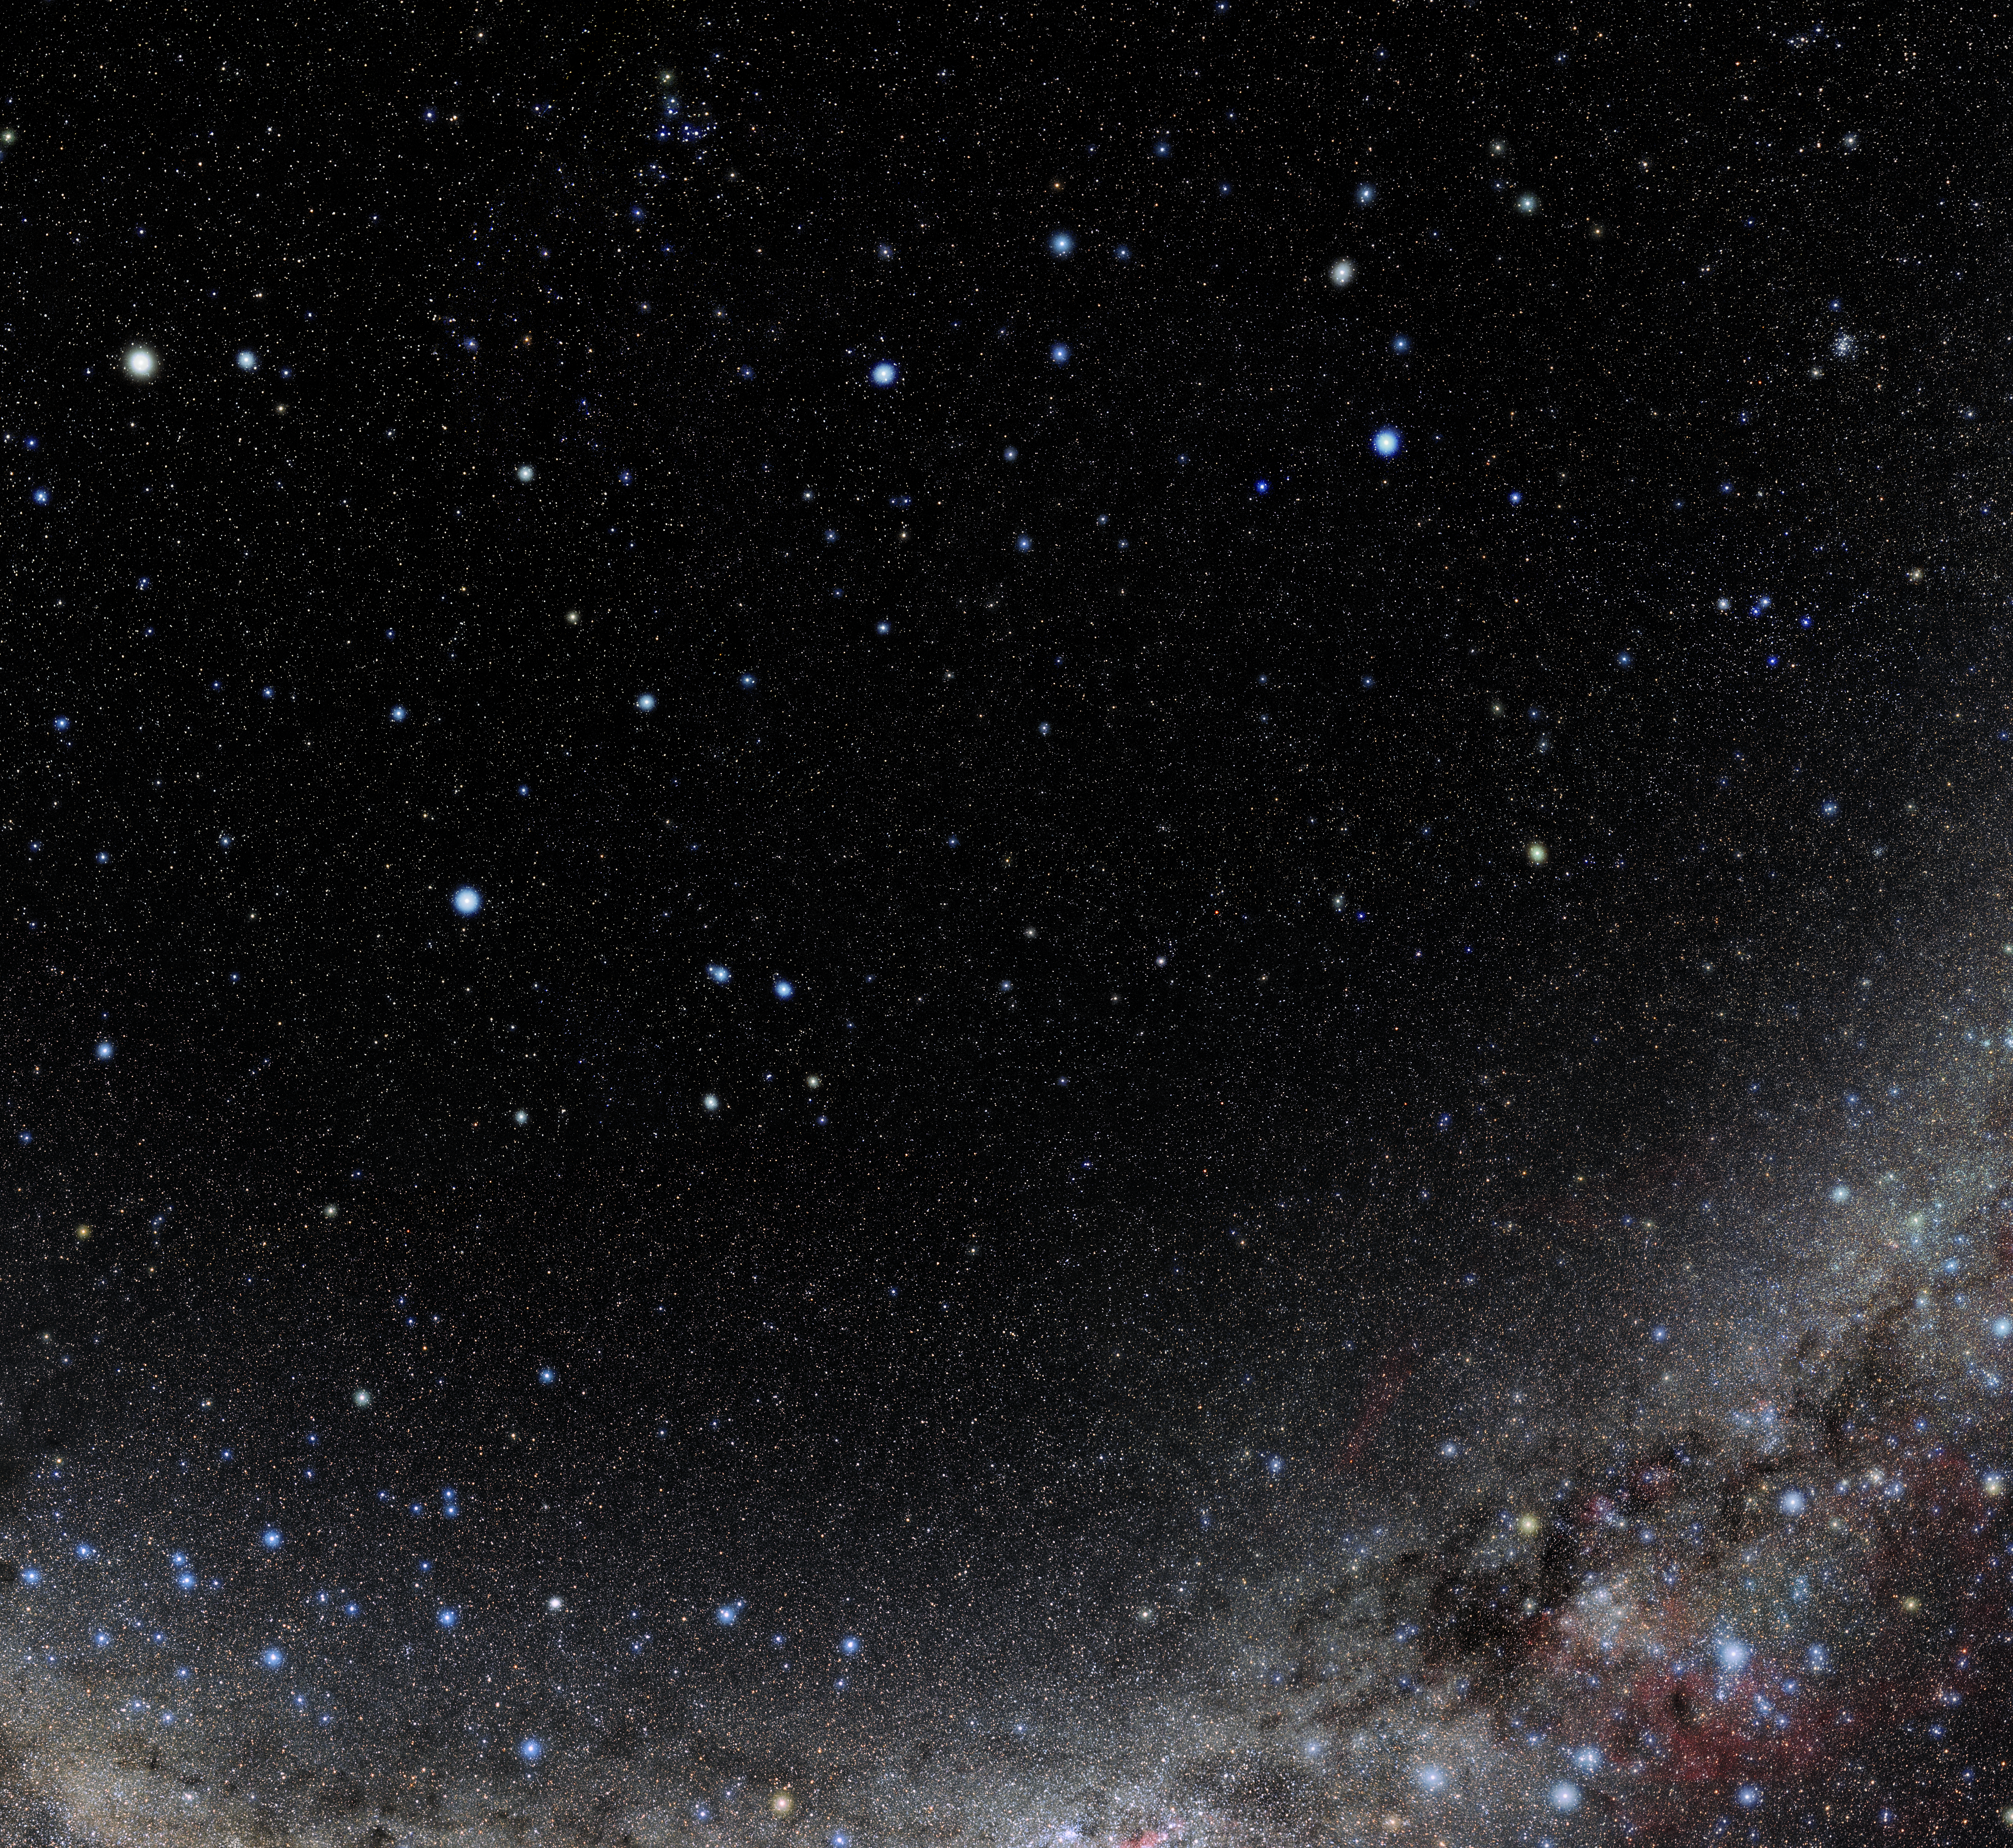

Hydra

Photo of the constellation Hydra produced by NOIRLab in collaboration with Eckhard Slawik, a German astrophotographer. Here is the annotated version.

Credit: E. Slawik/NOIRLab/NSF/AURA/M. Zamani